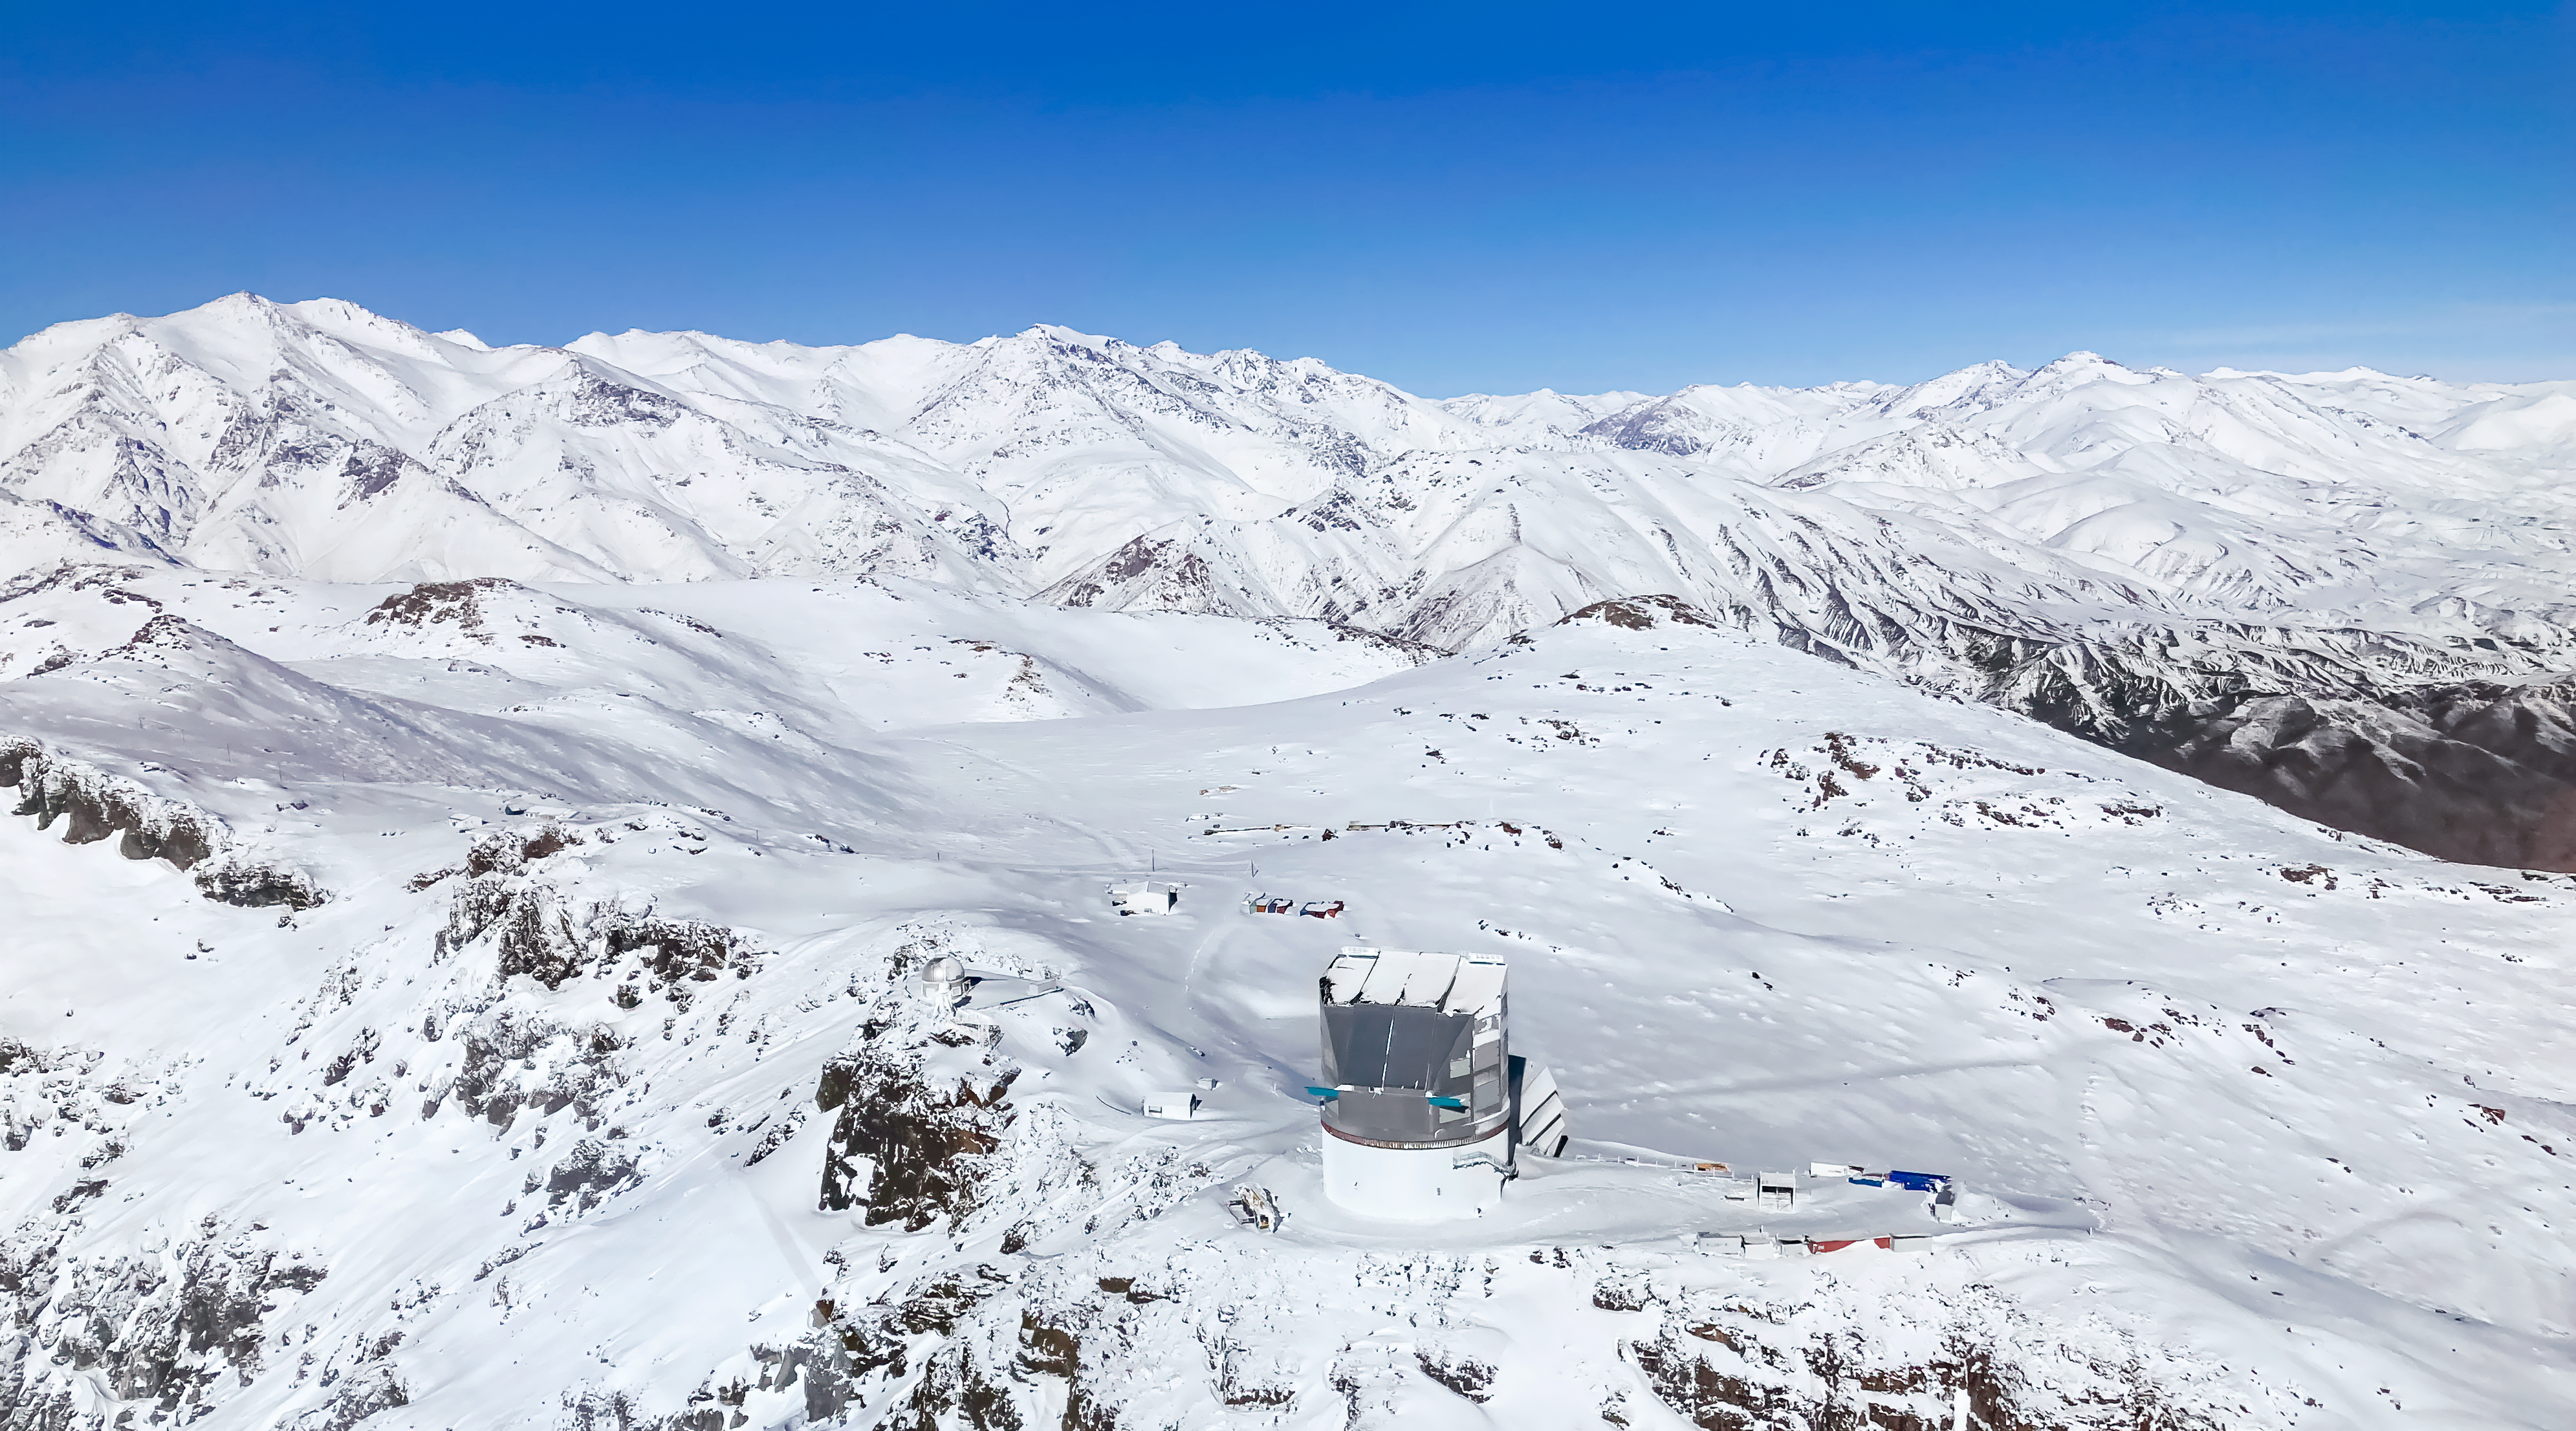

Snow at Rubin Observatory

The peaks of Cerro Pachón blanketed with snow with Rubin Observatory after a powerful Chilean winter storm.

Credit: NOIRLab/NSF/AURA